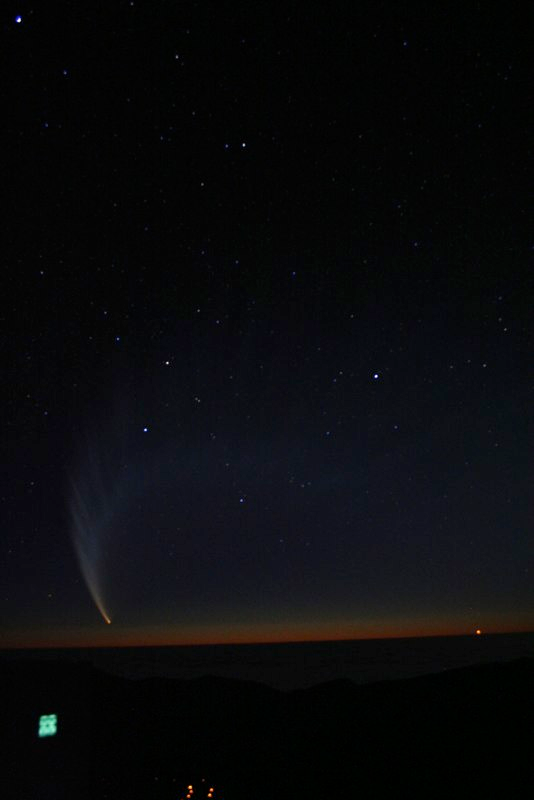

Comet McNaught

Images collected by ESO staff of the very bright comet McNaught that was visible in Europe early January 2007 and is presently visible from the Southern Hemisphere.

Credit: ESO